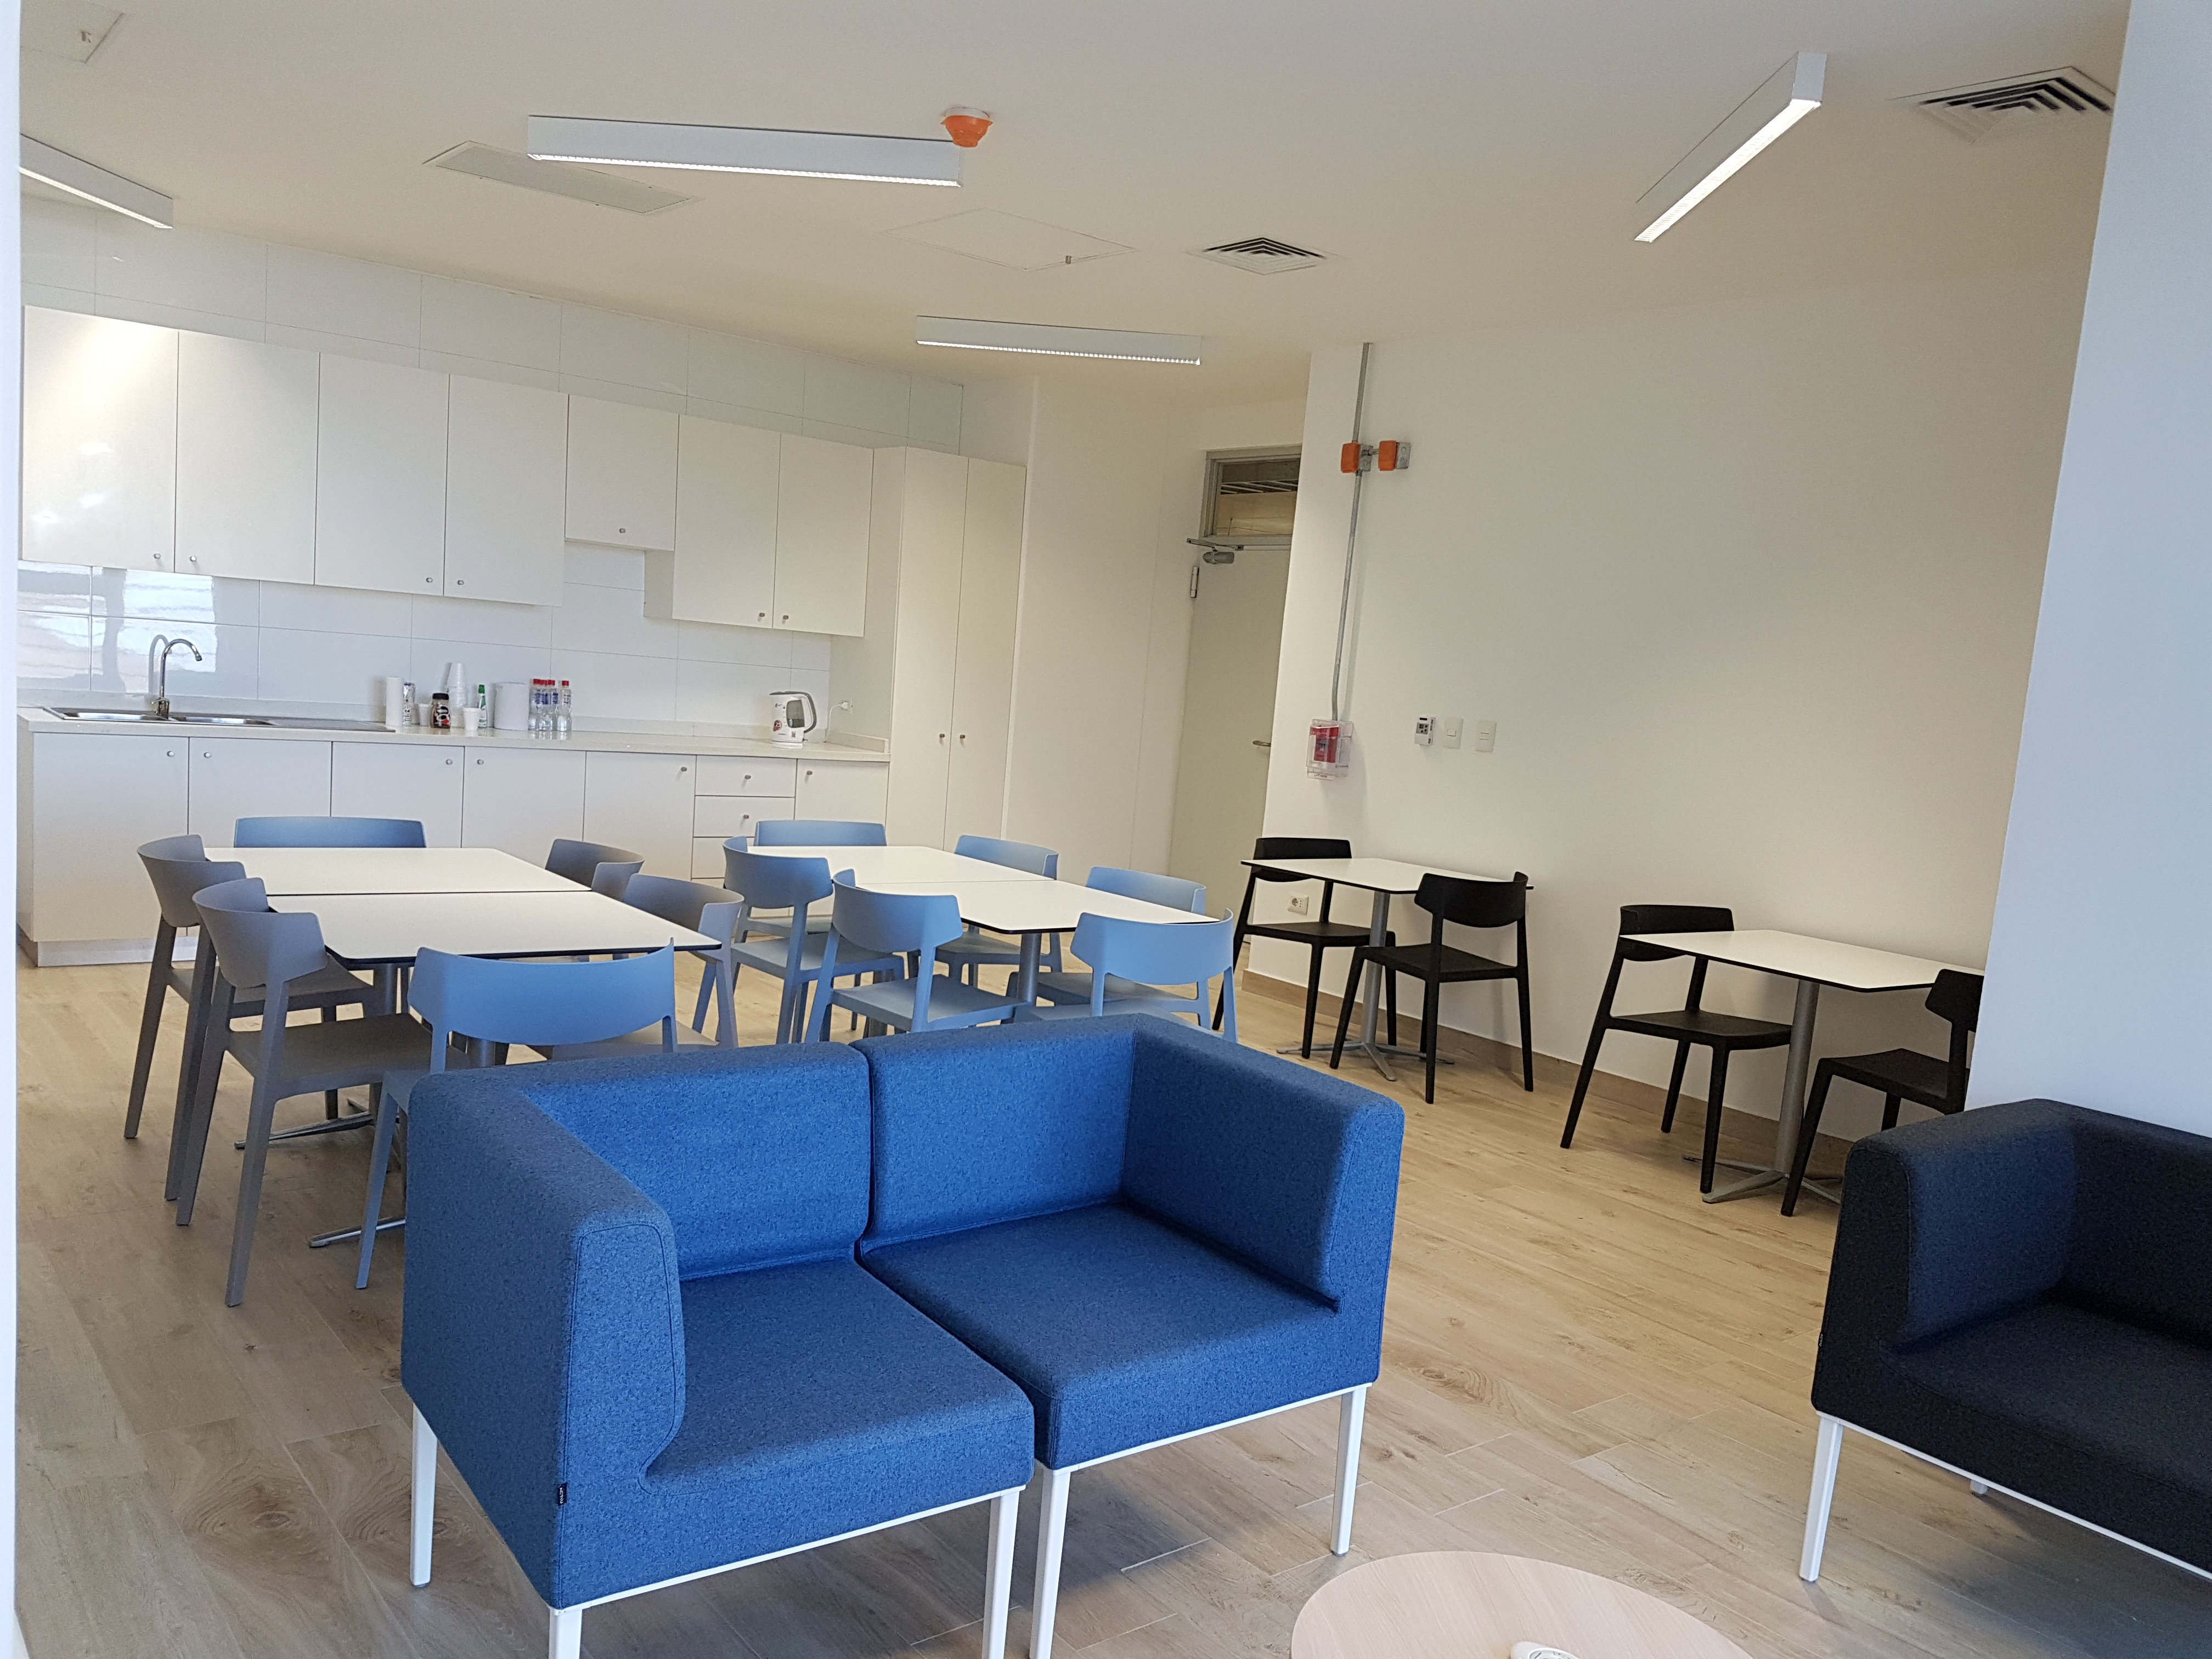

Weeky Construction Photos

The break room in the Summit Facility building is now furnished.

Credit: Rubin Observatory/NSF/AURA